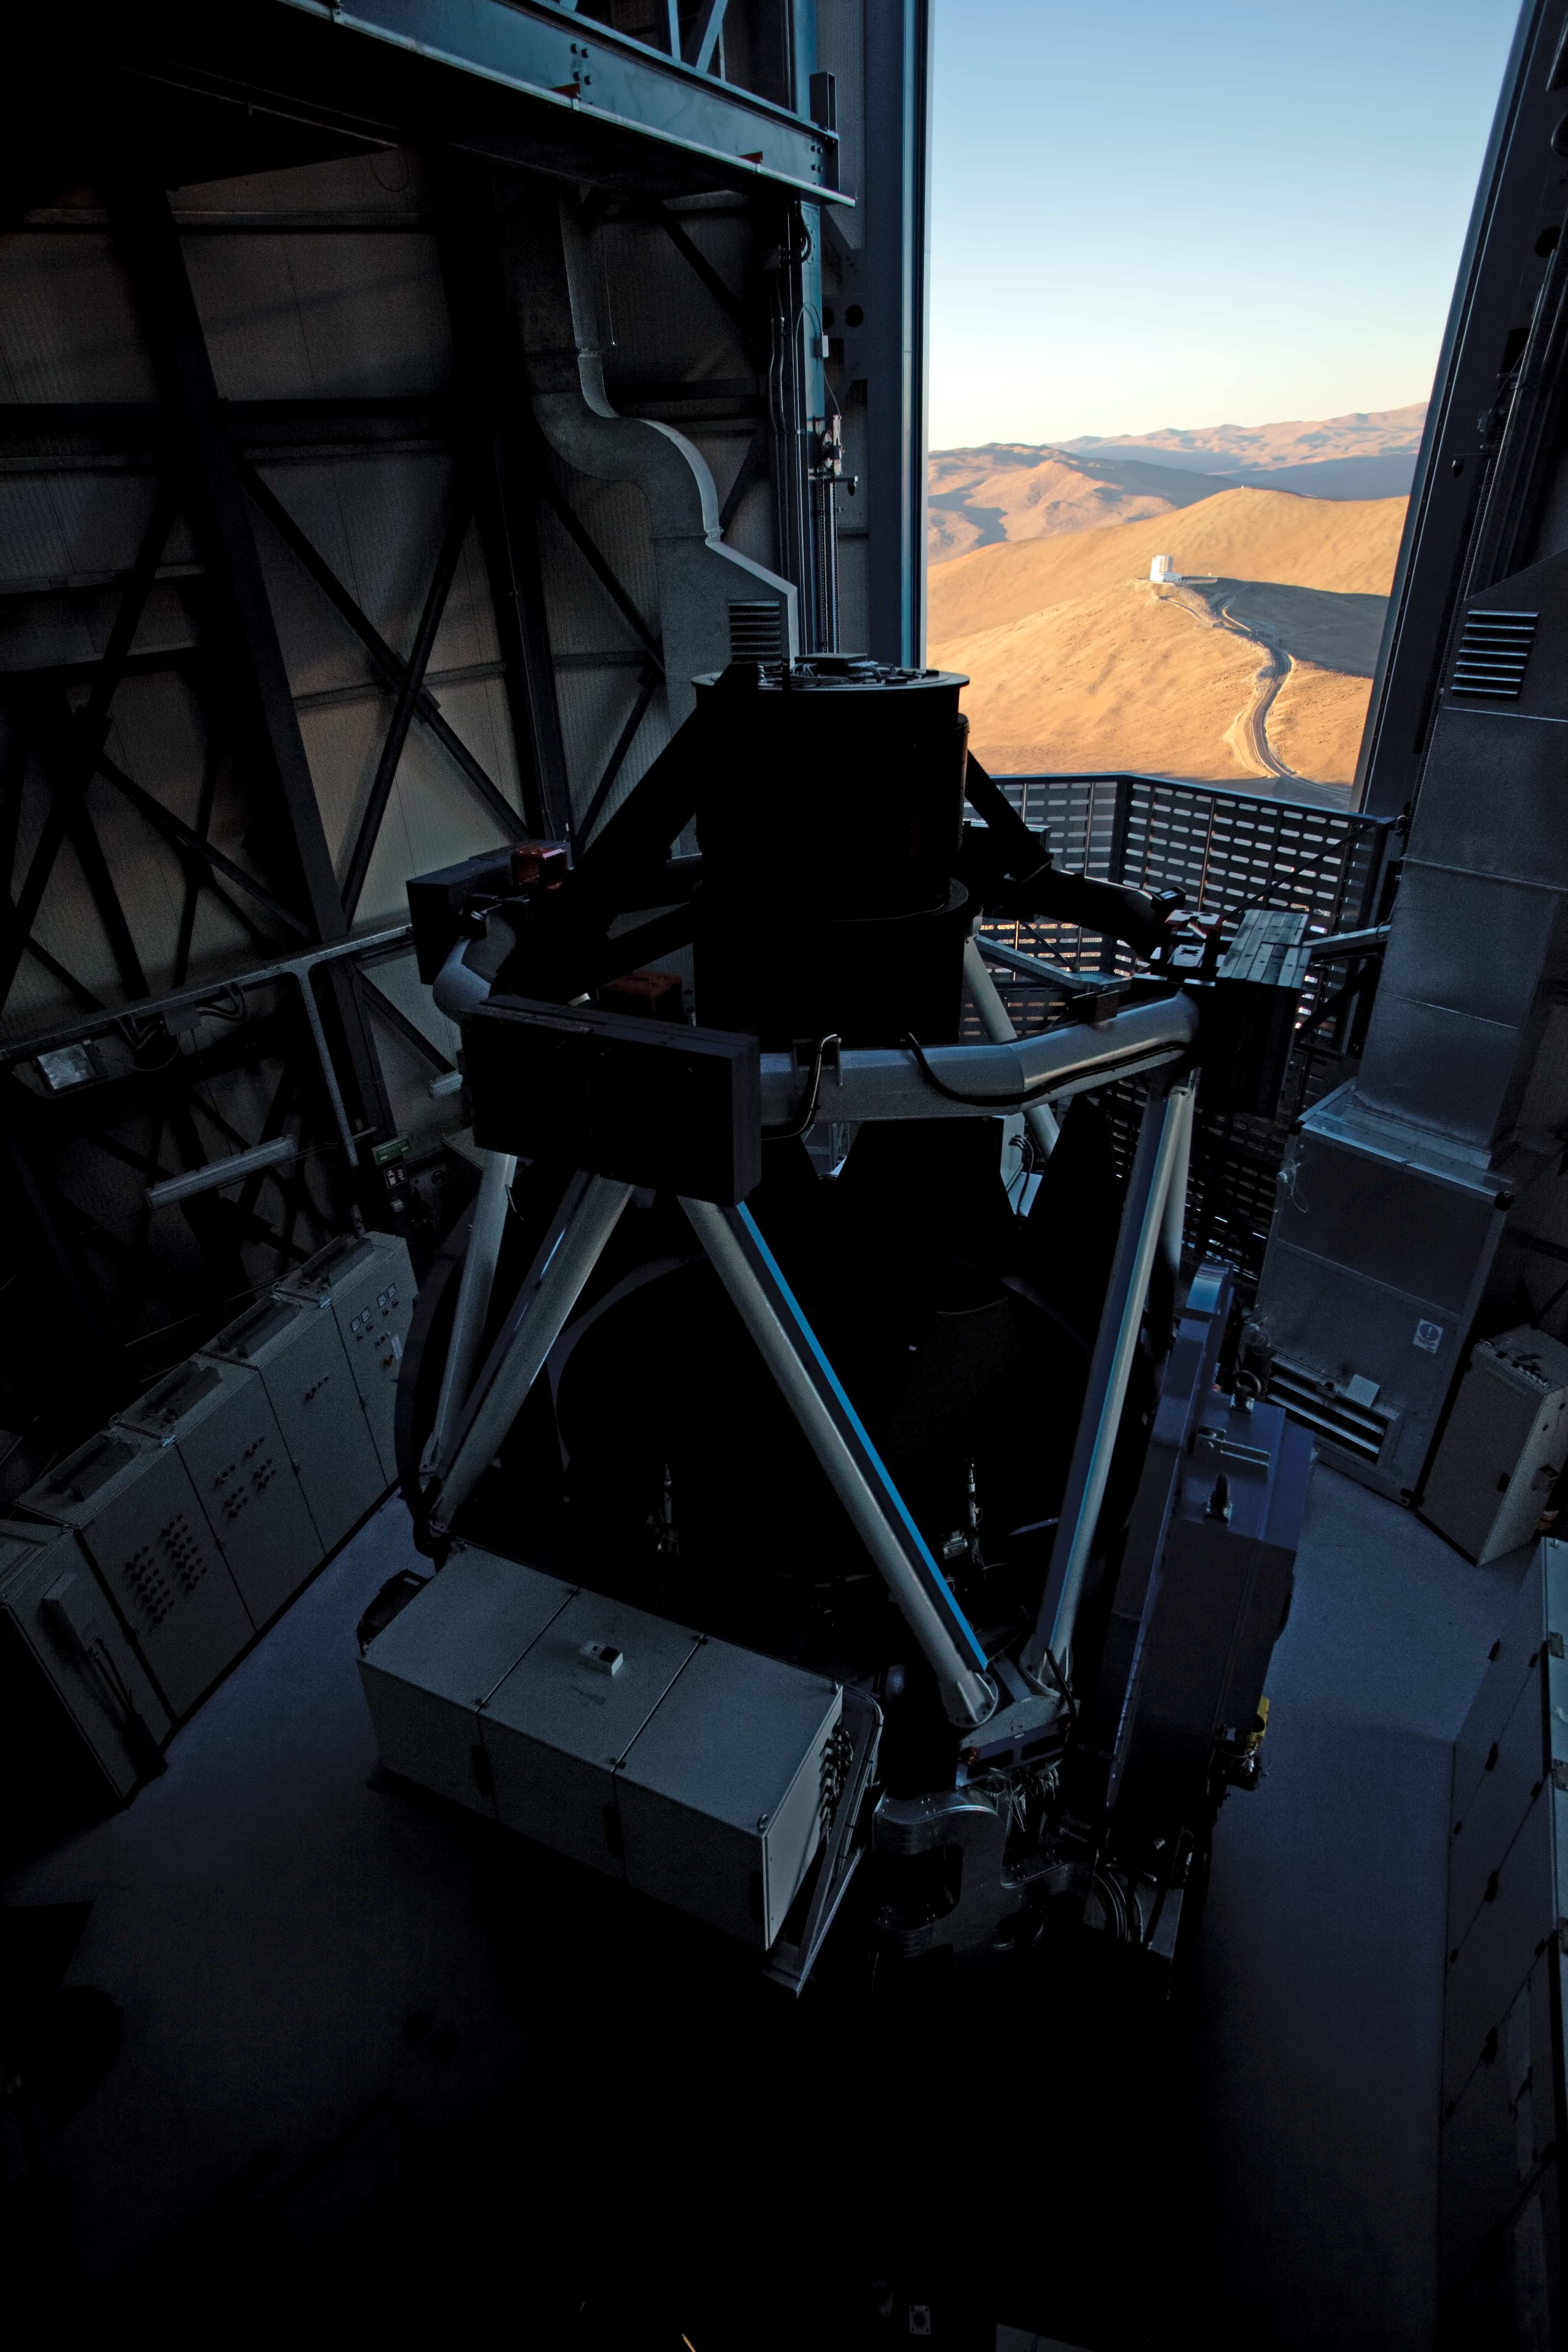

Surveying VISTA from the VST

A view of the VISTA survey telescope in the background taken during the evening opening of the VST survey telescope, located on the Paranal platform.

Credit: ESO